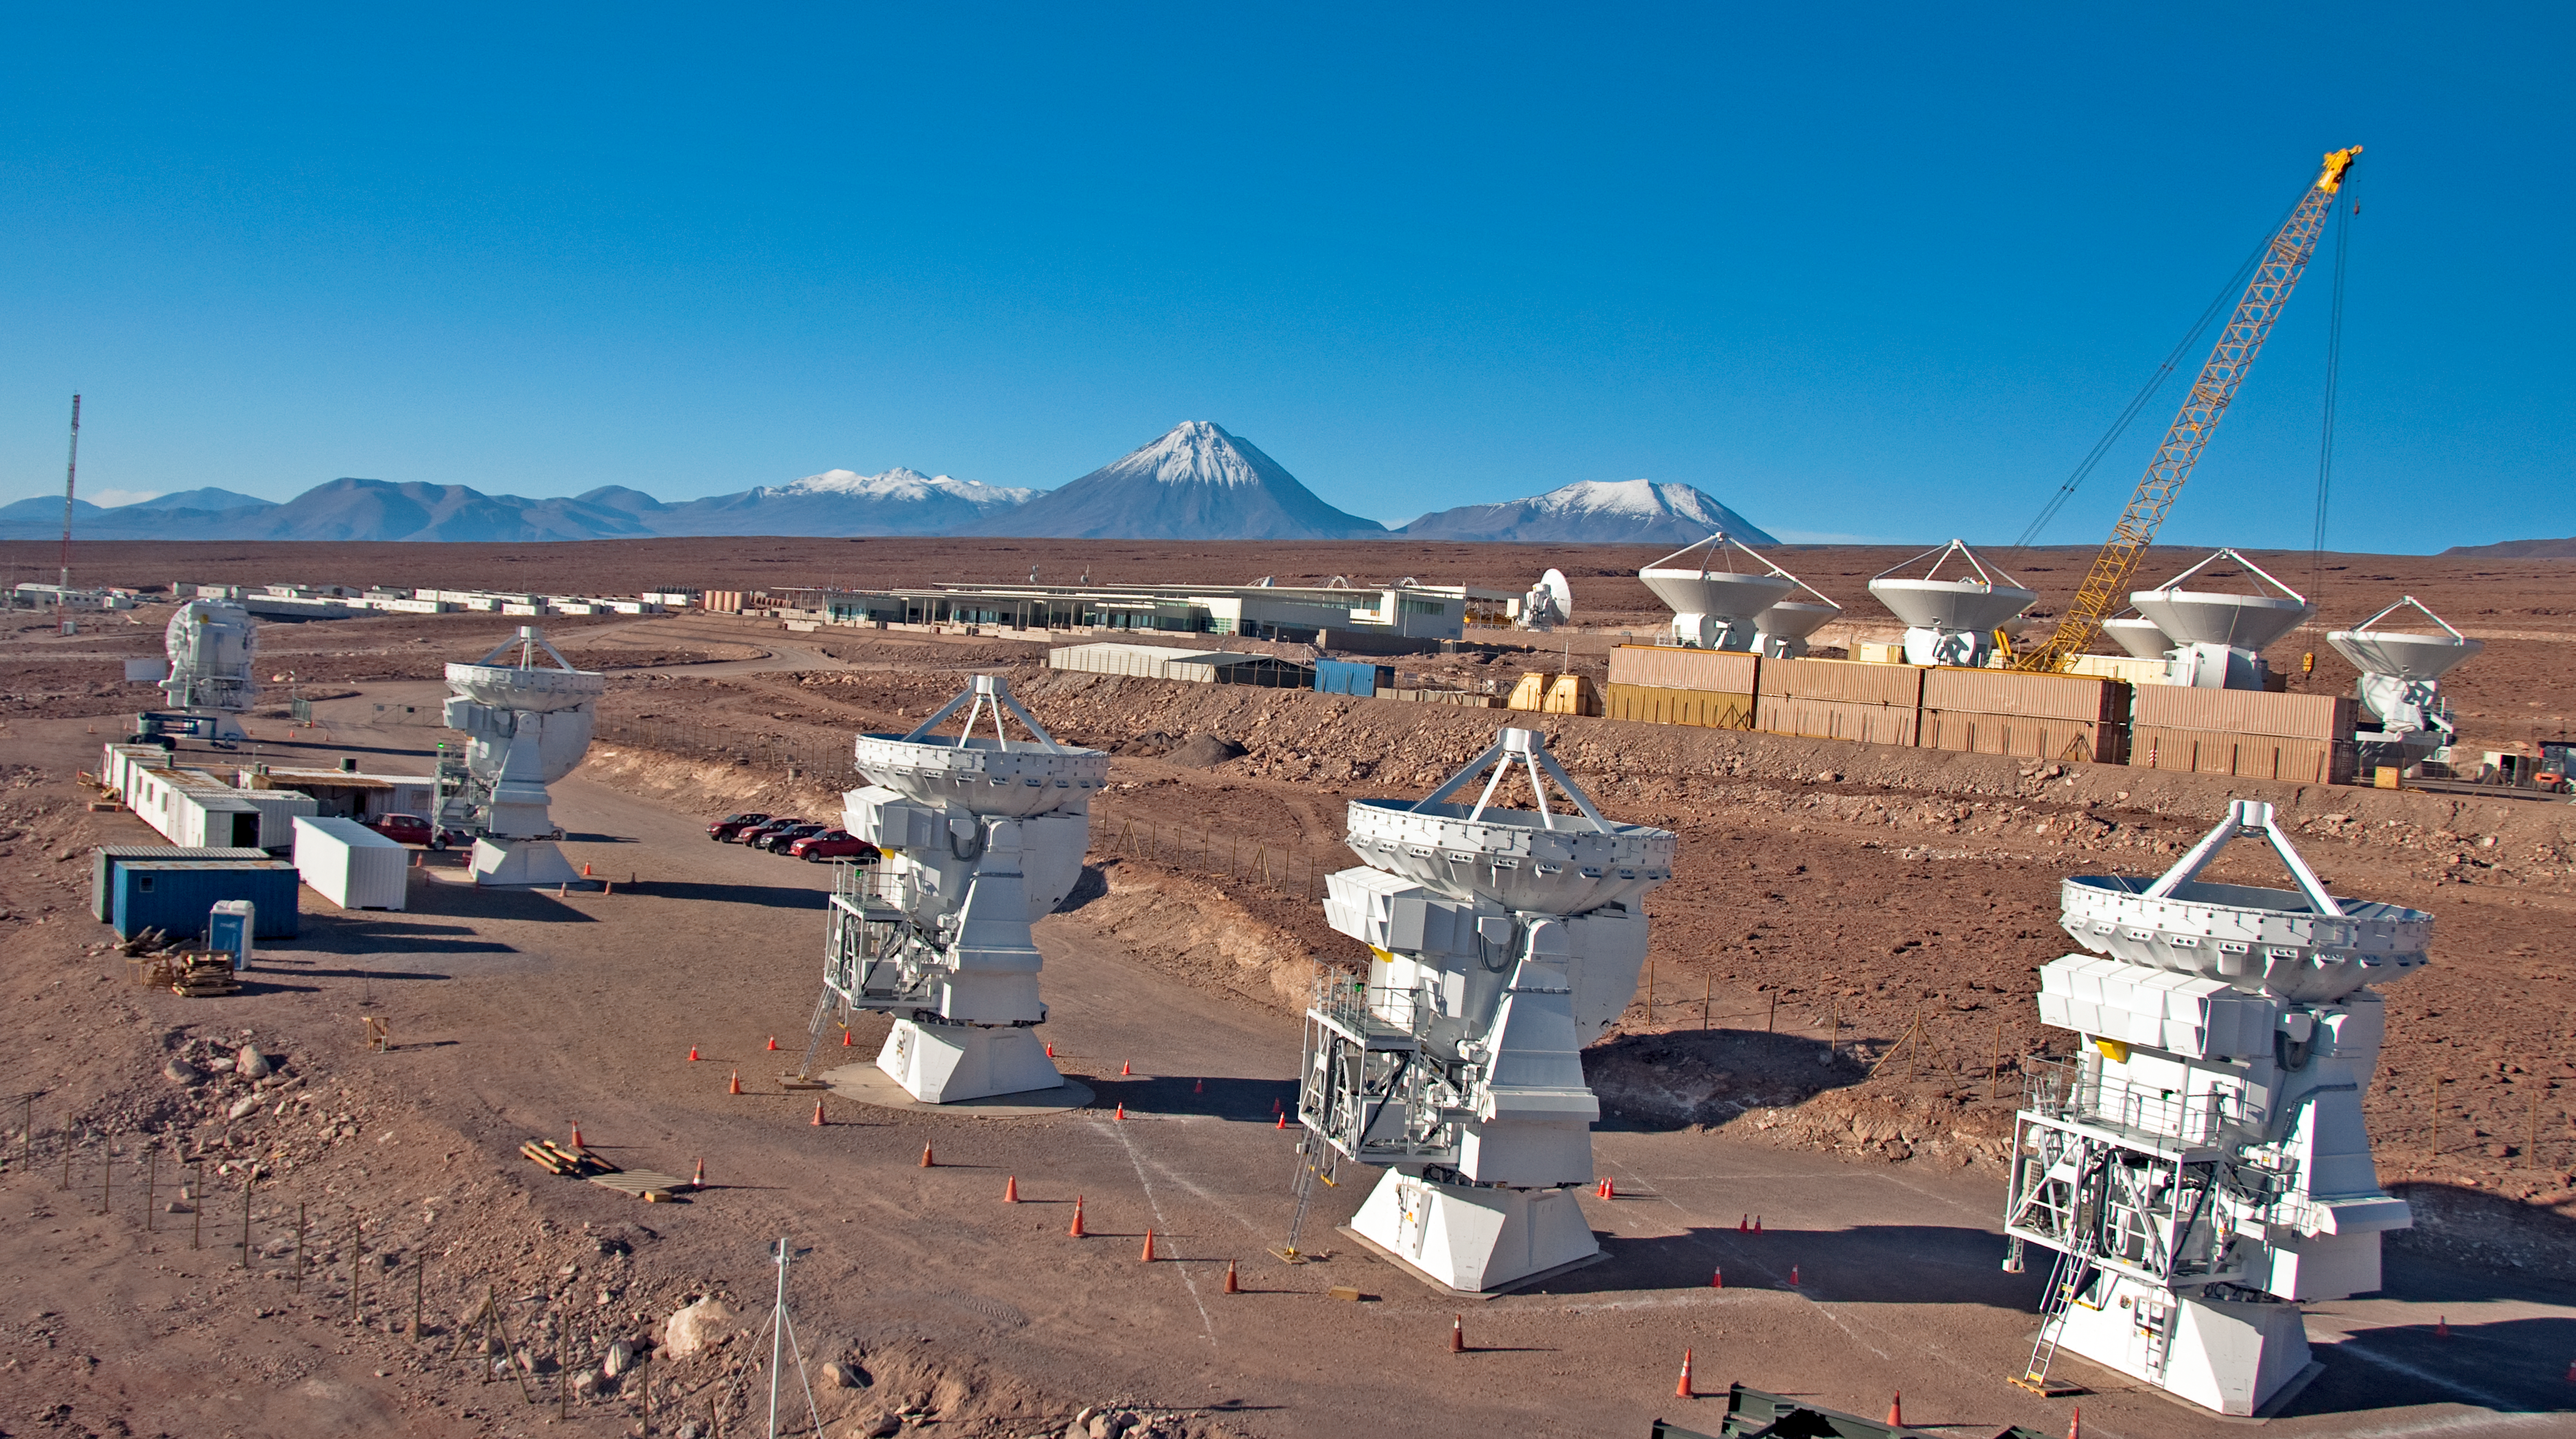

Japanese ALMA antennas at the OSF

Aerial view of the Japanese antenna integration site, where five 7-metre antennas are being tested before being handed over to the ALMA observatory. The picture was taken on 24 March 2011. Behind the Japanese site, on the right is the European antenna integration site, while in the centre is the main ALMA Operations Support Facility (OSF) building. The ALMA OSF is located at 2900 metre of altitude, near San Pedro de Atacama, in the II Region of Chile.

Credit: ALMA (ESO/NAOJ/NRAO), W. Garnier (ALMA). Acknowledgment: General Dynamics C4 Systems